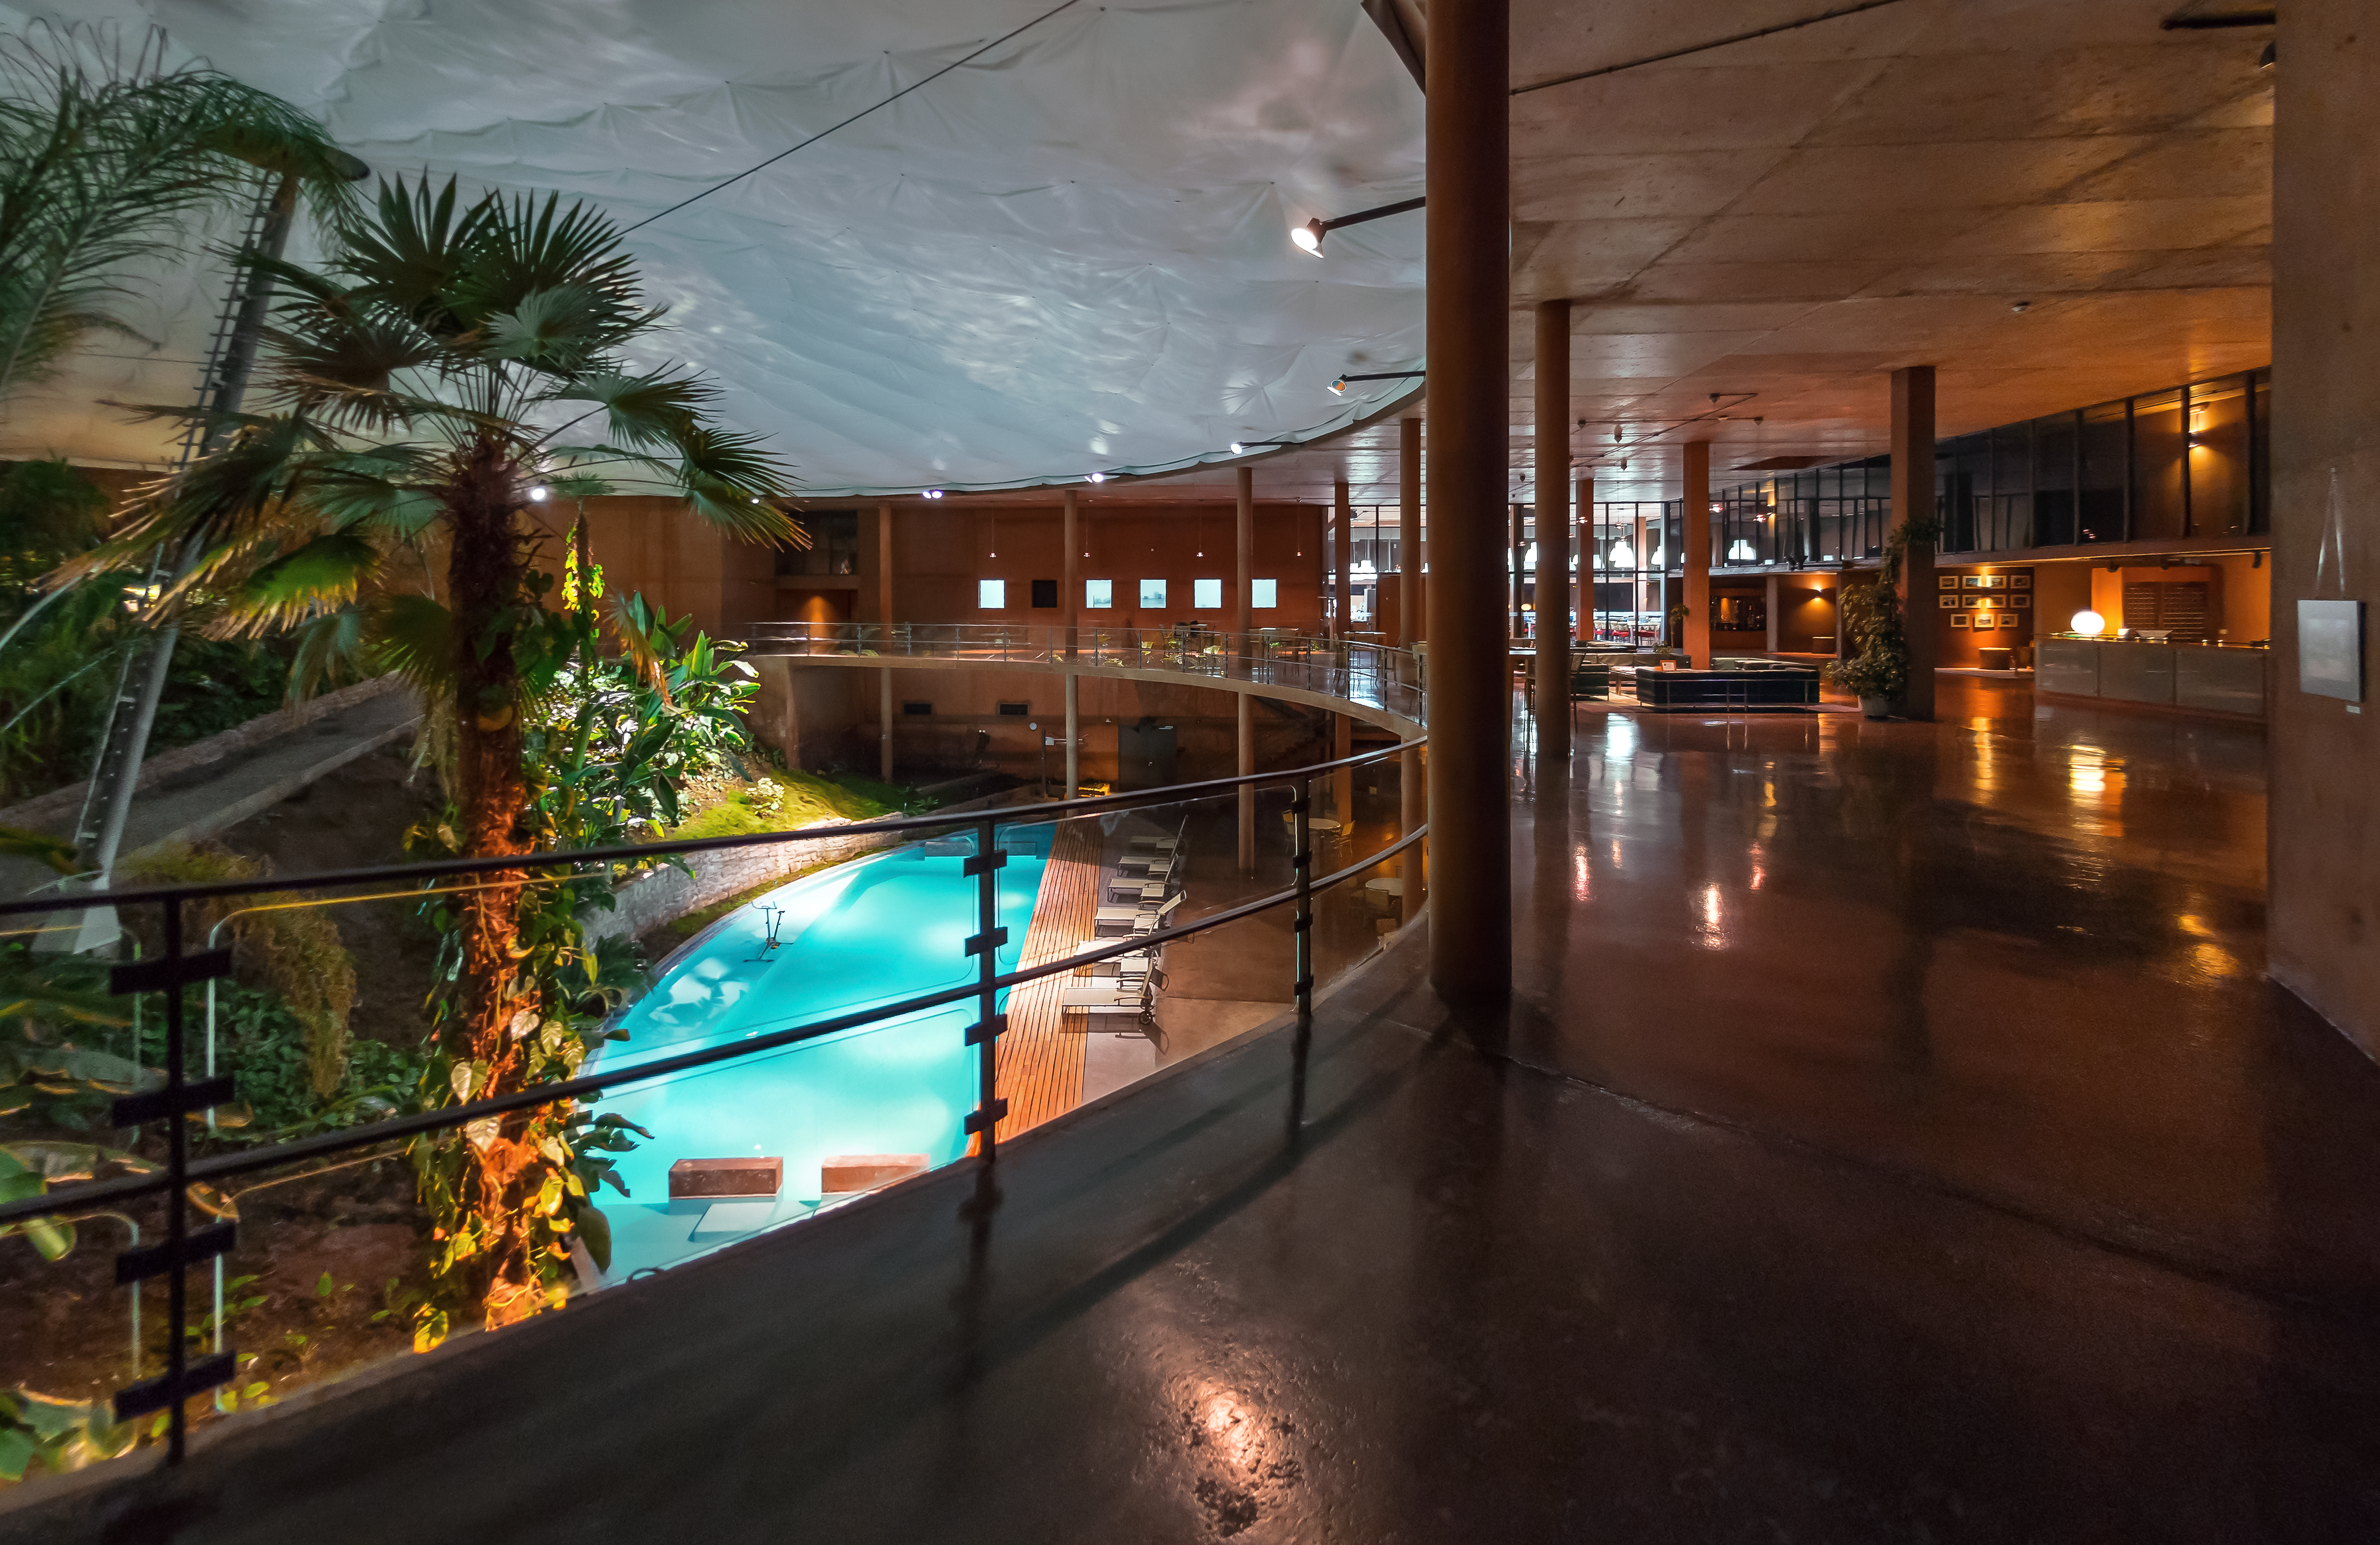

A view inside La Residencia

The upper level of La Residencia, overlooking the indoor pool.

Credit: P. Horálek/ESO